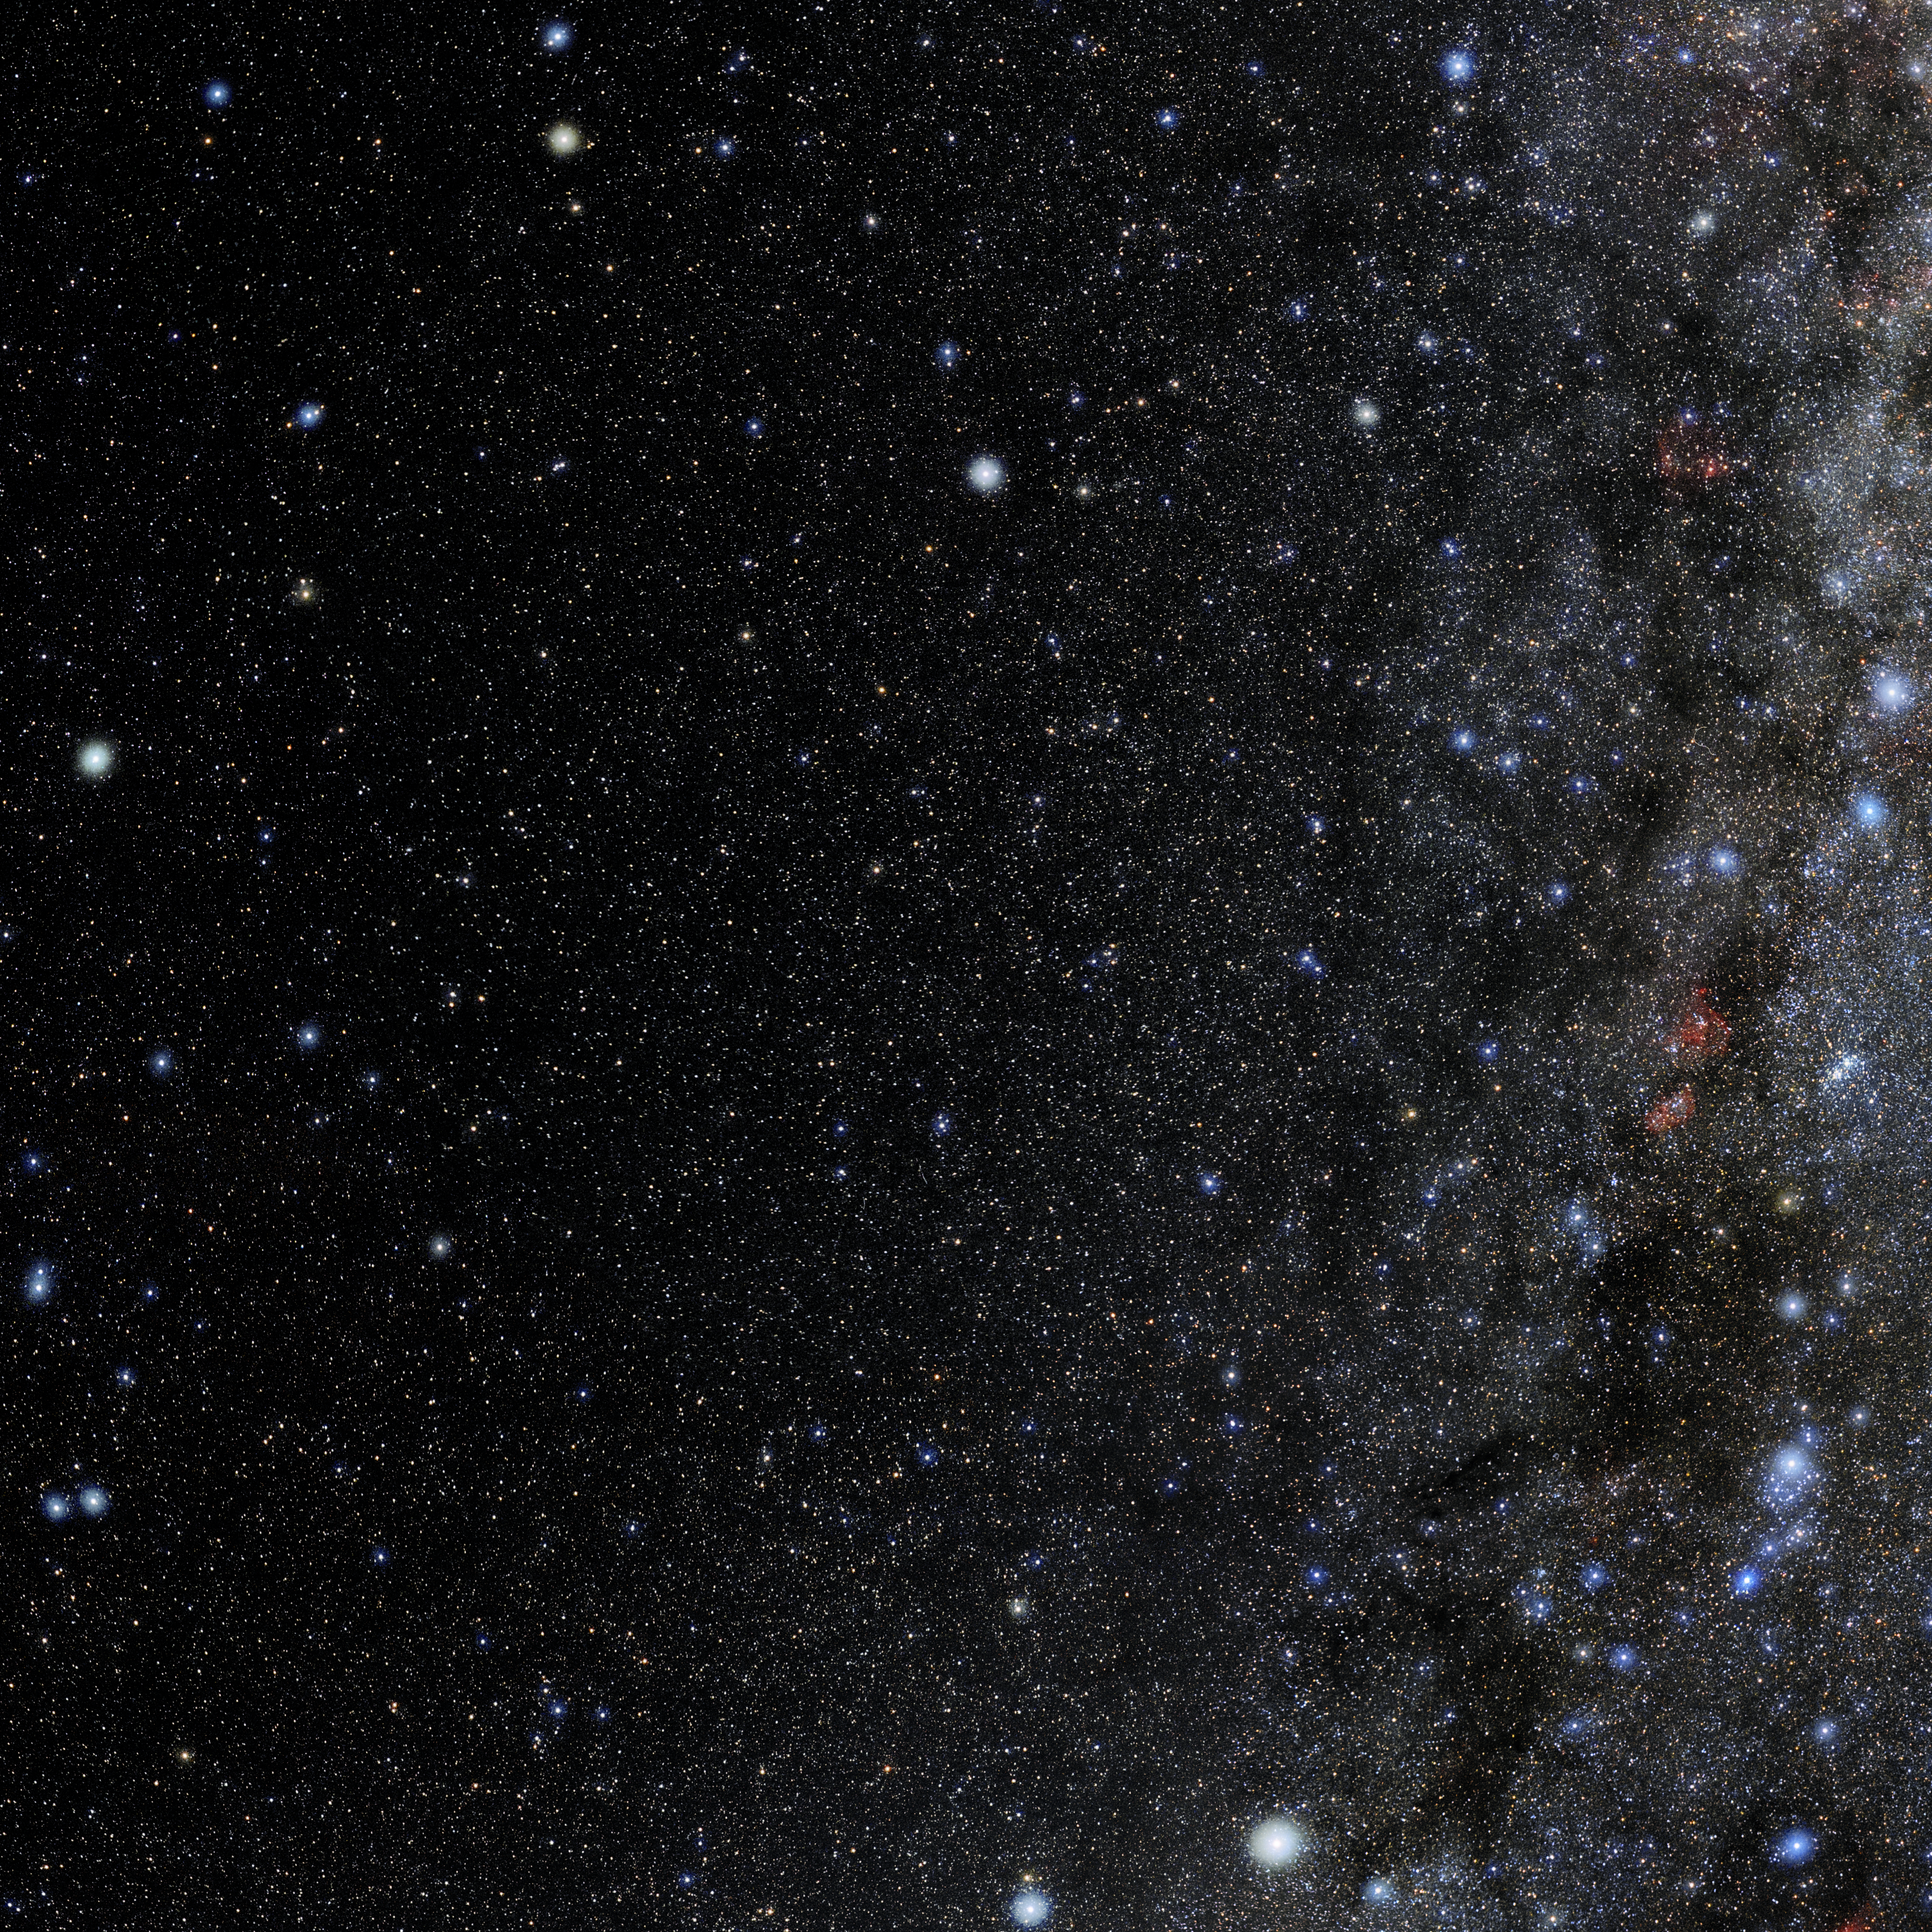

Camelopardalis

Photo of the constellation Camelopardalis produced by NOIRLab in collaboration with Eckhard Slawik, a German astrophotographer. Here is the annotated version.

Credit: E. Slawik/NOIRLab/NSF/AURA/M. Zamani